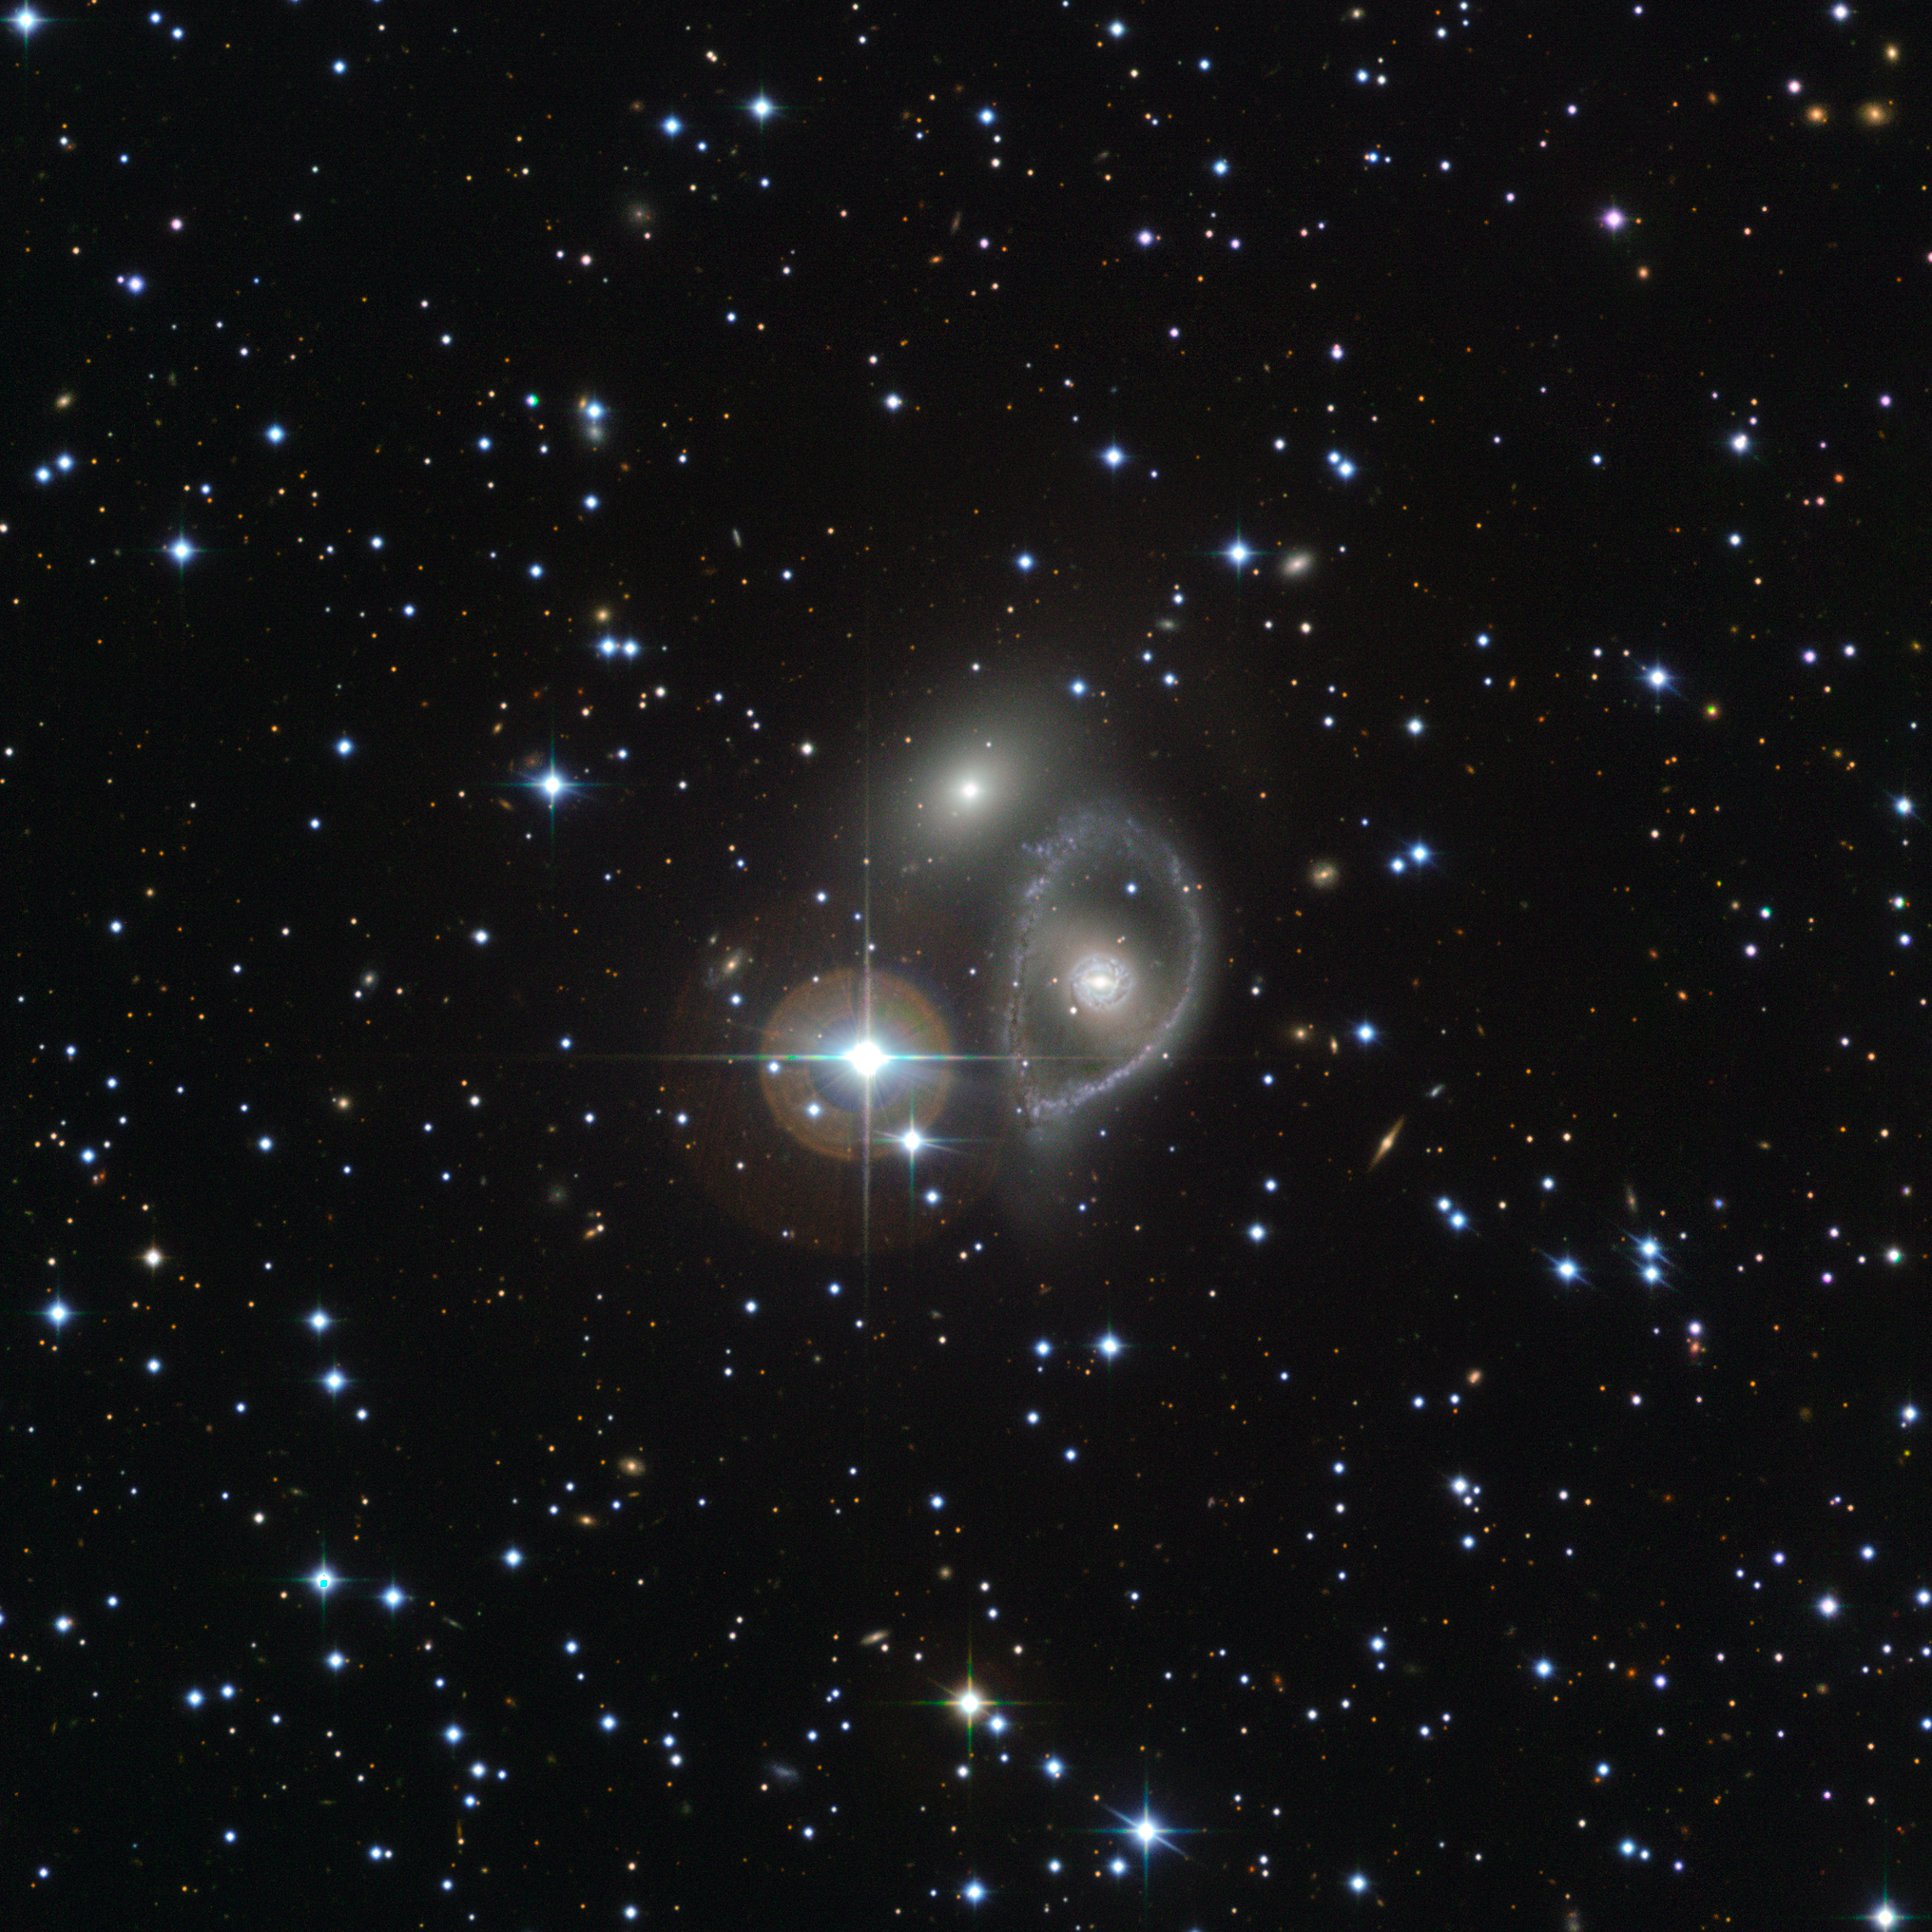

A cosmic hit and run

This Picture of the Week shows the Vela ring galaxy, visible as a bright core surrounded by a baby blue halo. This ring galaxy — located in the southern constellation of Antlia (The Pump) — is notable due to its compact core and large circular belt of gas and stars.

It is thought that ring galaxies like this are created when larger galaxies are punctured by a smaller galactic aggressor, which, passing through the heart of its more sizeable victim, triggers a shock wave that spreads outwards. This pushes gas to the galaxy’s periphery, where it begins to collapse and form new stars. The Vela ring galaxy is unusual in that it actually exhibits at least two rings, suggesting that the collision was not a recent one.

This picture also features a galaxy known as ESO 316-33, seen just above and to the left of the Vela ring galaxy, and a bright star known as HD 88170.

Credit: ESO. Acknowledgements: Jean-Christophe Lambry